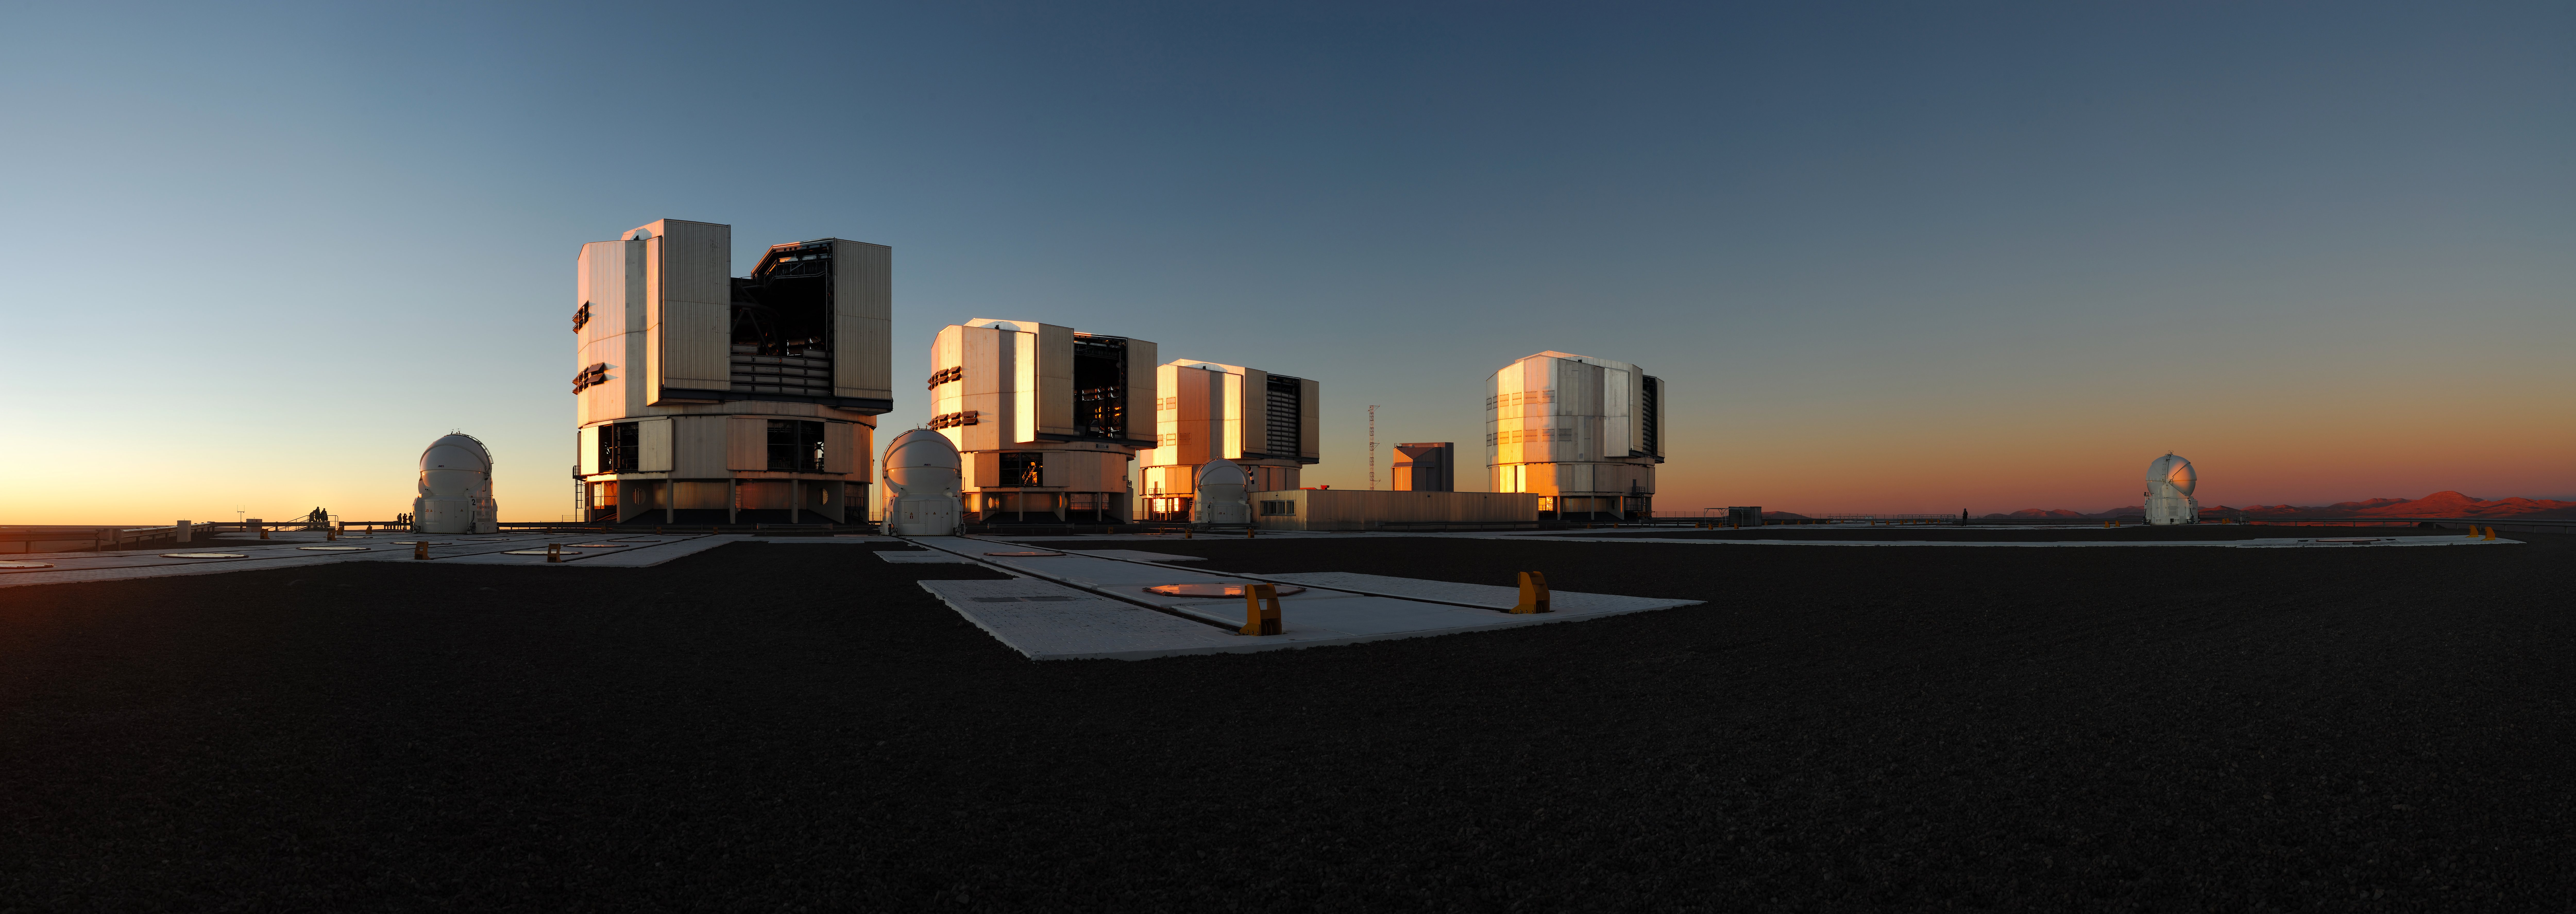

Sunset over Paranal panorama *

The Very Large Telescope (VLT) on the 2600-metre-high Cerro Paranal is ESOs premier site for observations in the visible and infrared light. It is located in the Chilean Atacama desert. All four unit telescopes of 8.2-metre diameter are individually in operation with a large collection of instruments and have already made amazing scientific discoveries.

The VLT offers also the possibility of combining coherently the light from the four UTs to work as an interferometer. The Very Large Telescope Interferometer (VLTI), with its own suite of instruments, ultimately providing imagery at the milli-arcsecond level as well as astrometry at 10 micro-arcsecond precision. In addition to the 8.2-metre diameter telescopes, the VLTI is complemented with four Auxiliary Telescopes (AT) of 1.8-metre diameter to improve its imaging capabilities and enable full nighttime use on a year-round basis.

The enclosure of the yet to come VLT Survey Telescope (2.6-metre diameter) is visible in the centre of the panorama.

Credit: ESO/F. Kamphues